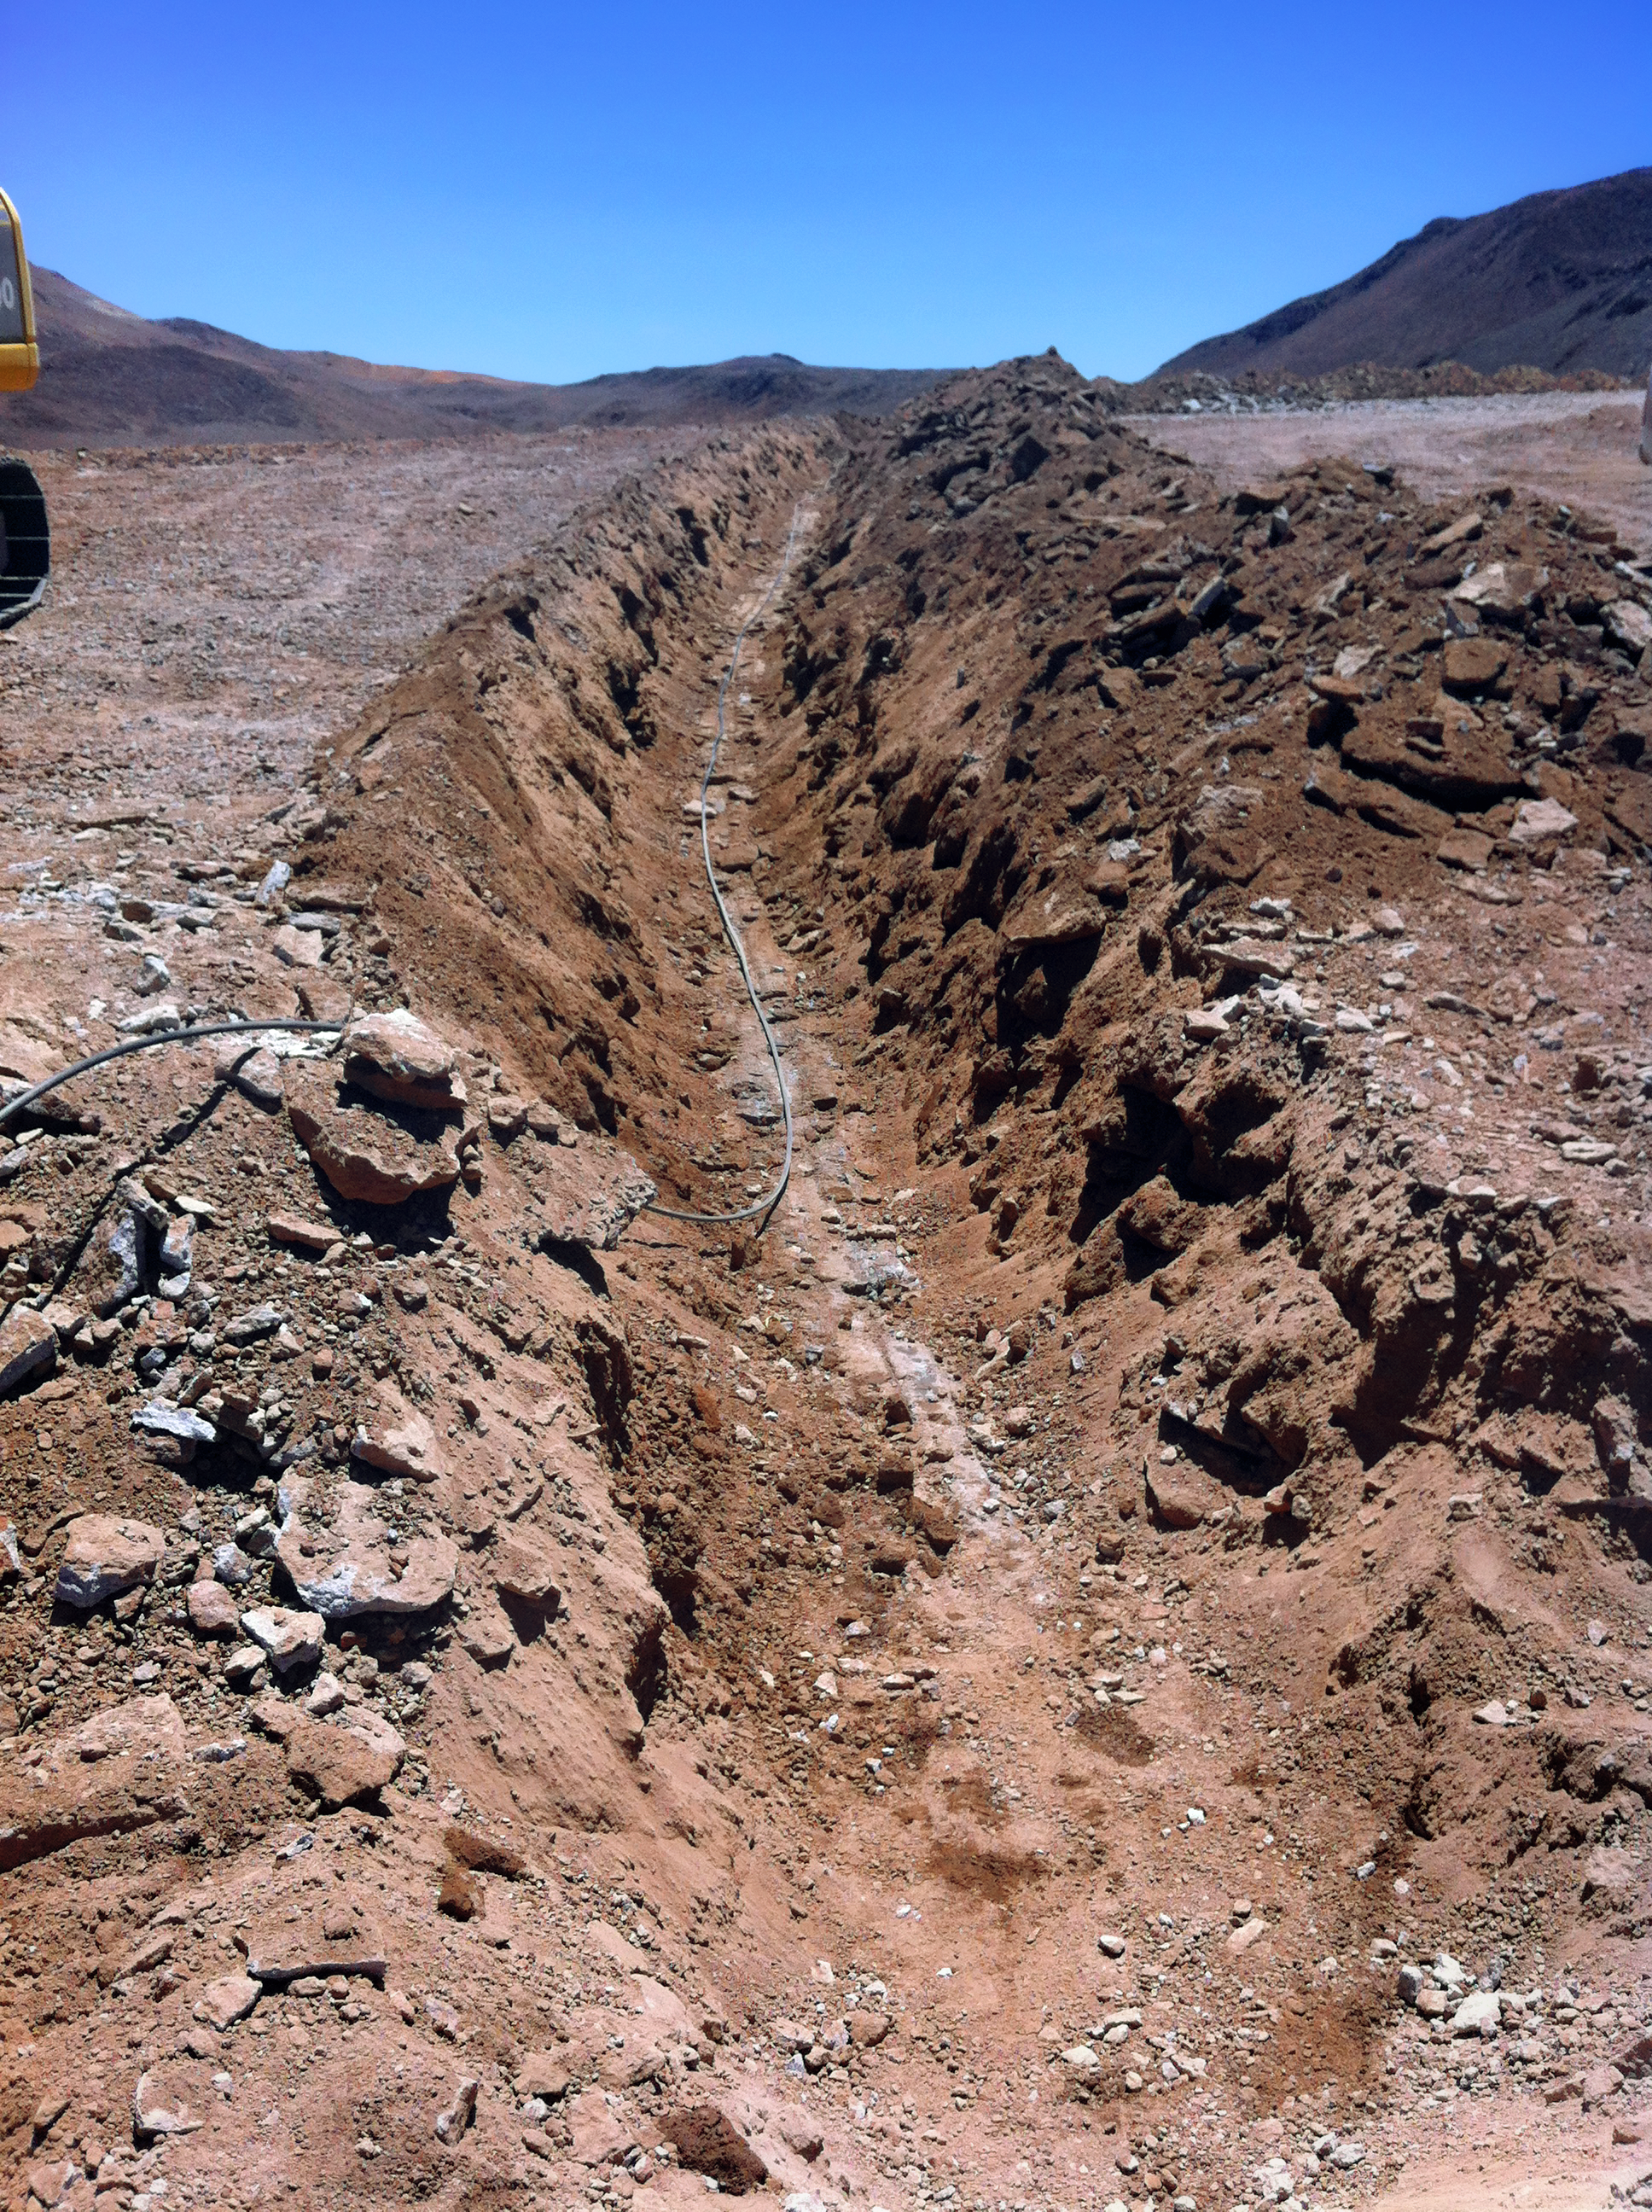

New high-speed fibre optic data link to ALMA

The Atacama Large Millimeter/submillimeter Array (ALMA) radio telescope has increased its capacity for remote transmission of data by a factor of 25. A new connection consisting of 150 kilometres of fibre optic cables has been successfully installed between the observatory — situated 34 kilometres from San Pedro de Atacama — and the city of Calama in northern Chile. From Calama, the system connects with the Corporación Red Universitaria Nacional (REUNA) network, which is already established in Antofagasta and, from there onwards, to the offices of ALMA in Santiago, through existing infrastructure (the EVALSO project).

This picture shows the fibre cable during installation.

Credit: ALMA (ESO/NAOJ/NRAO)/G. Filippi